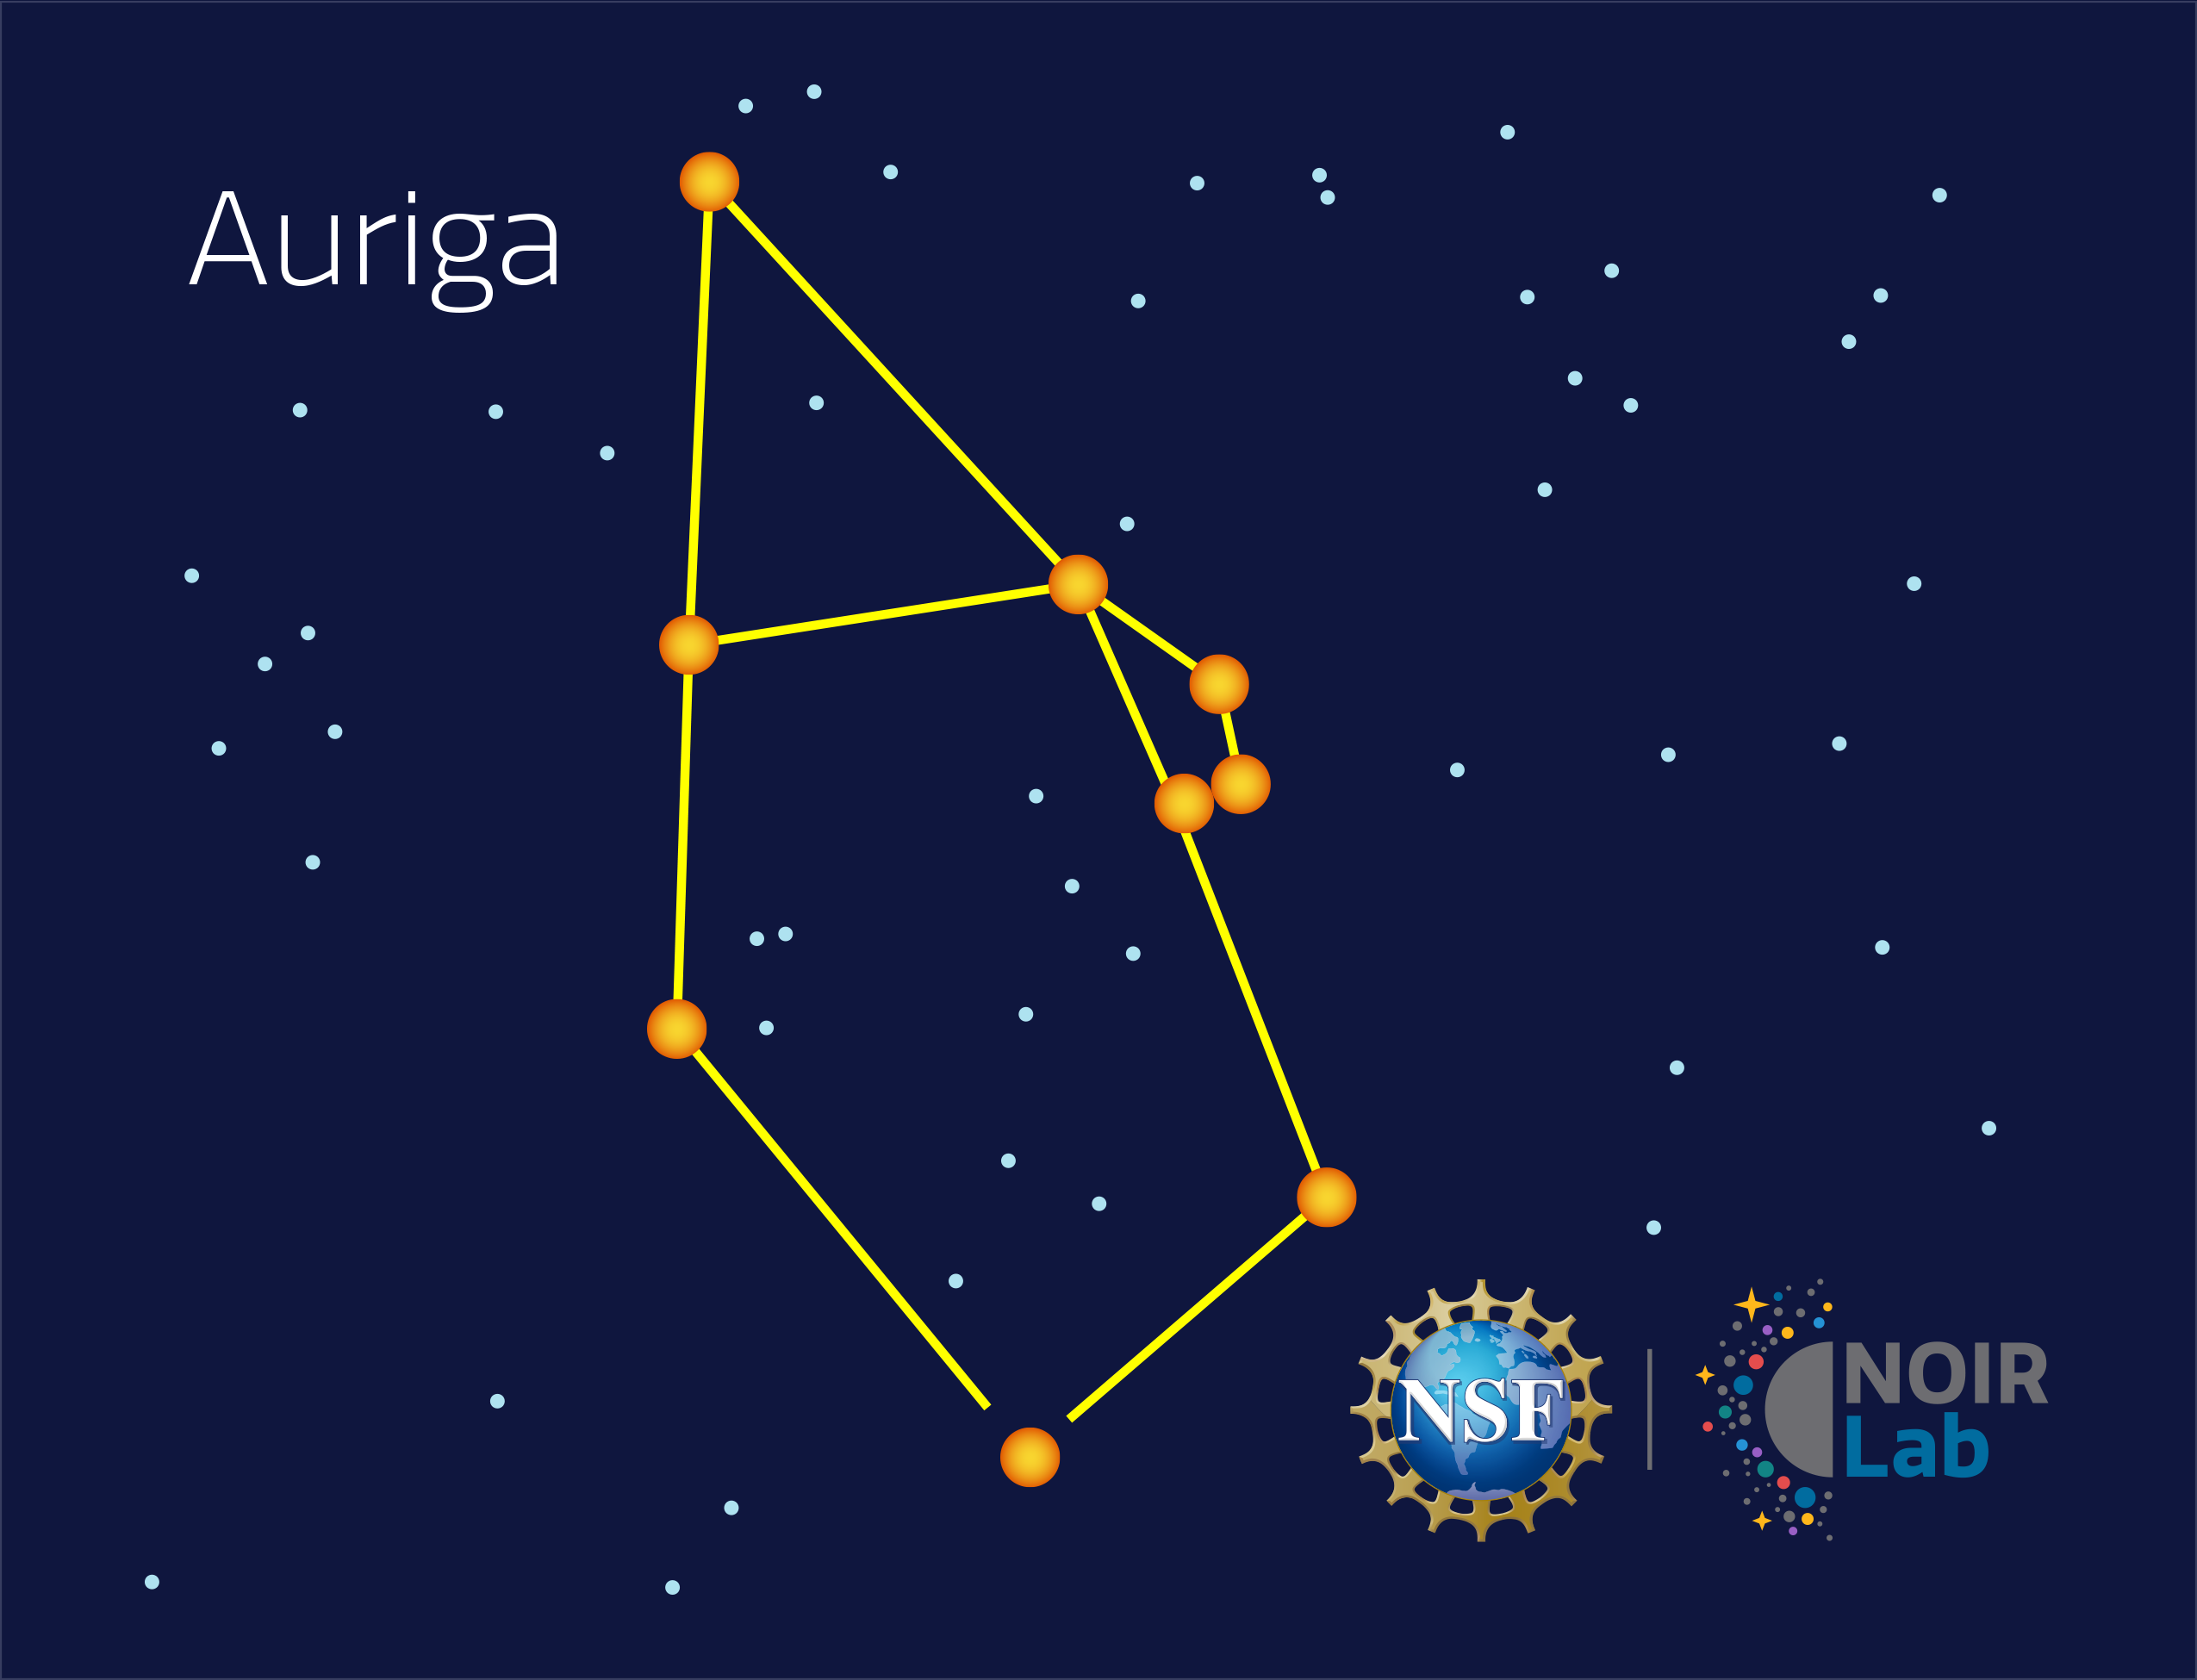

Auriga

Credit: NOIRLab